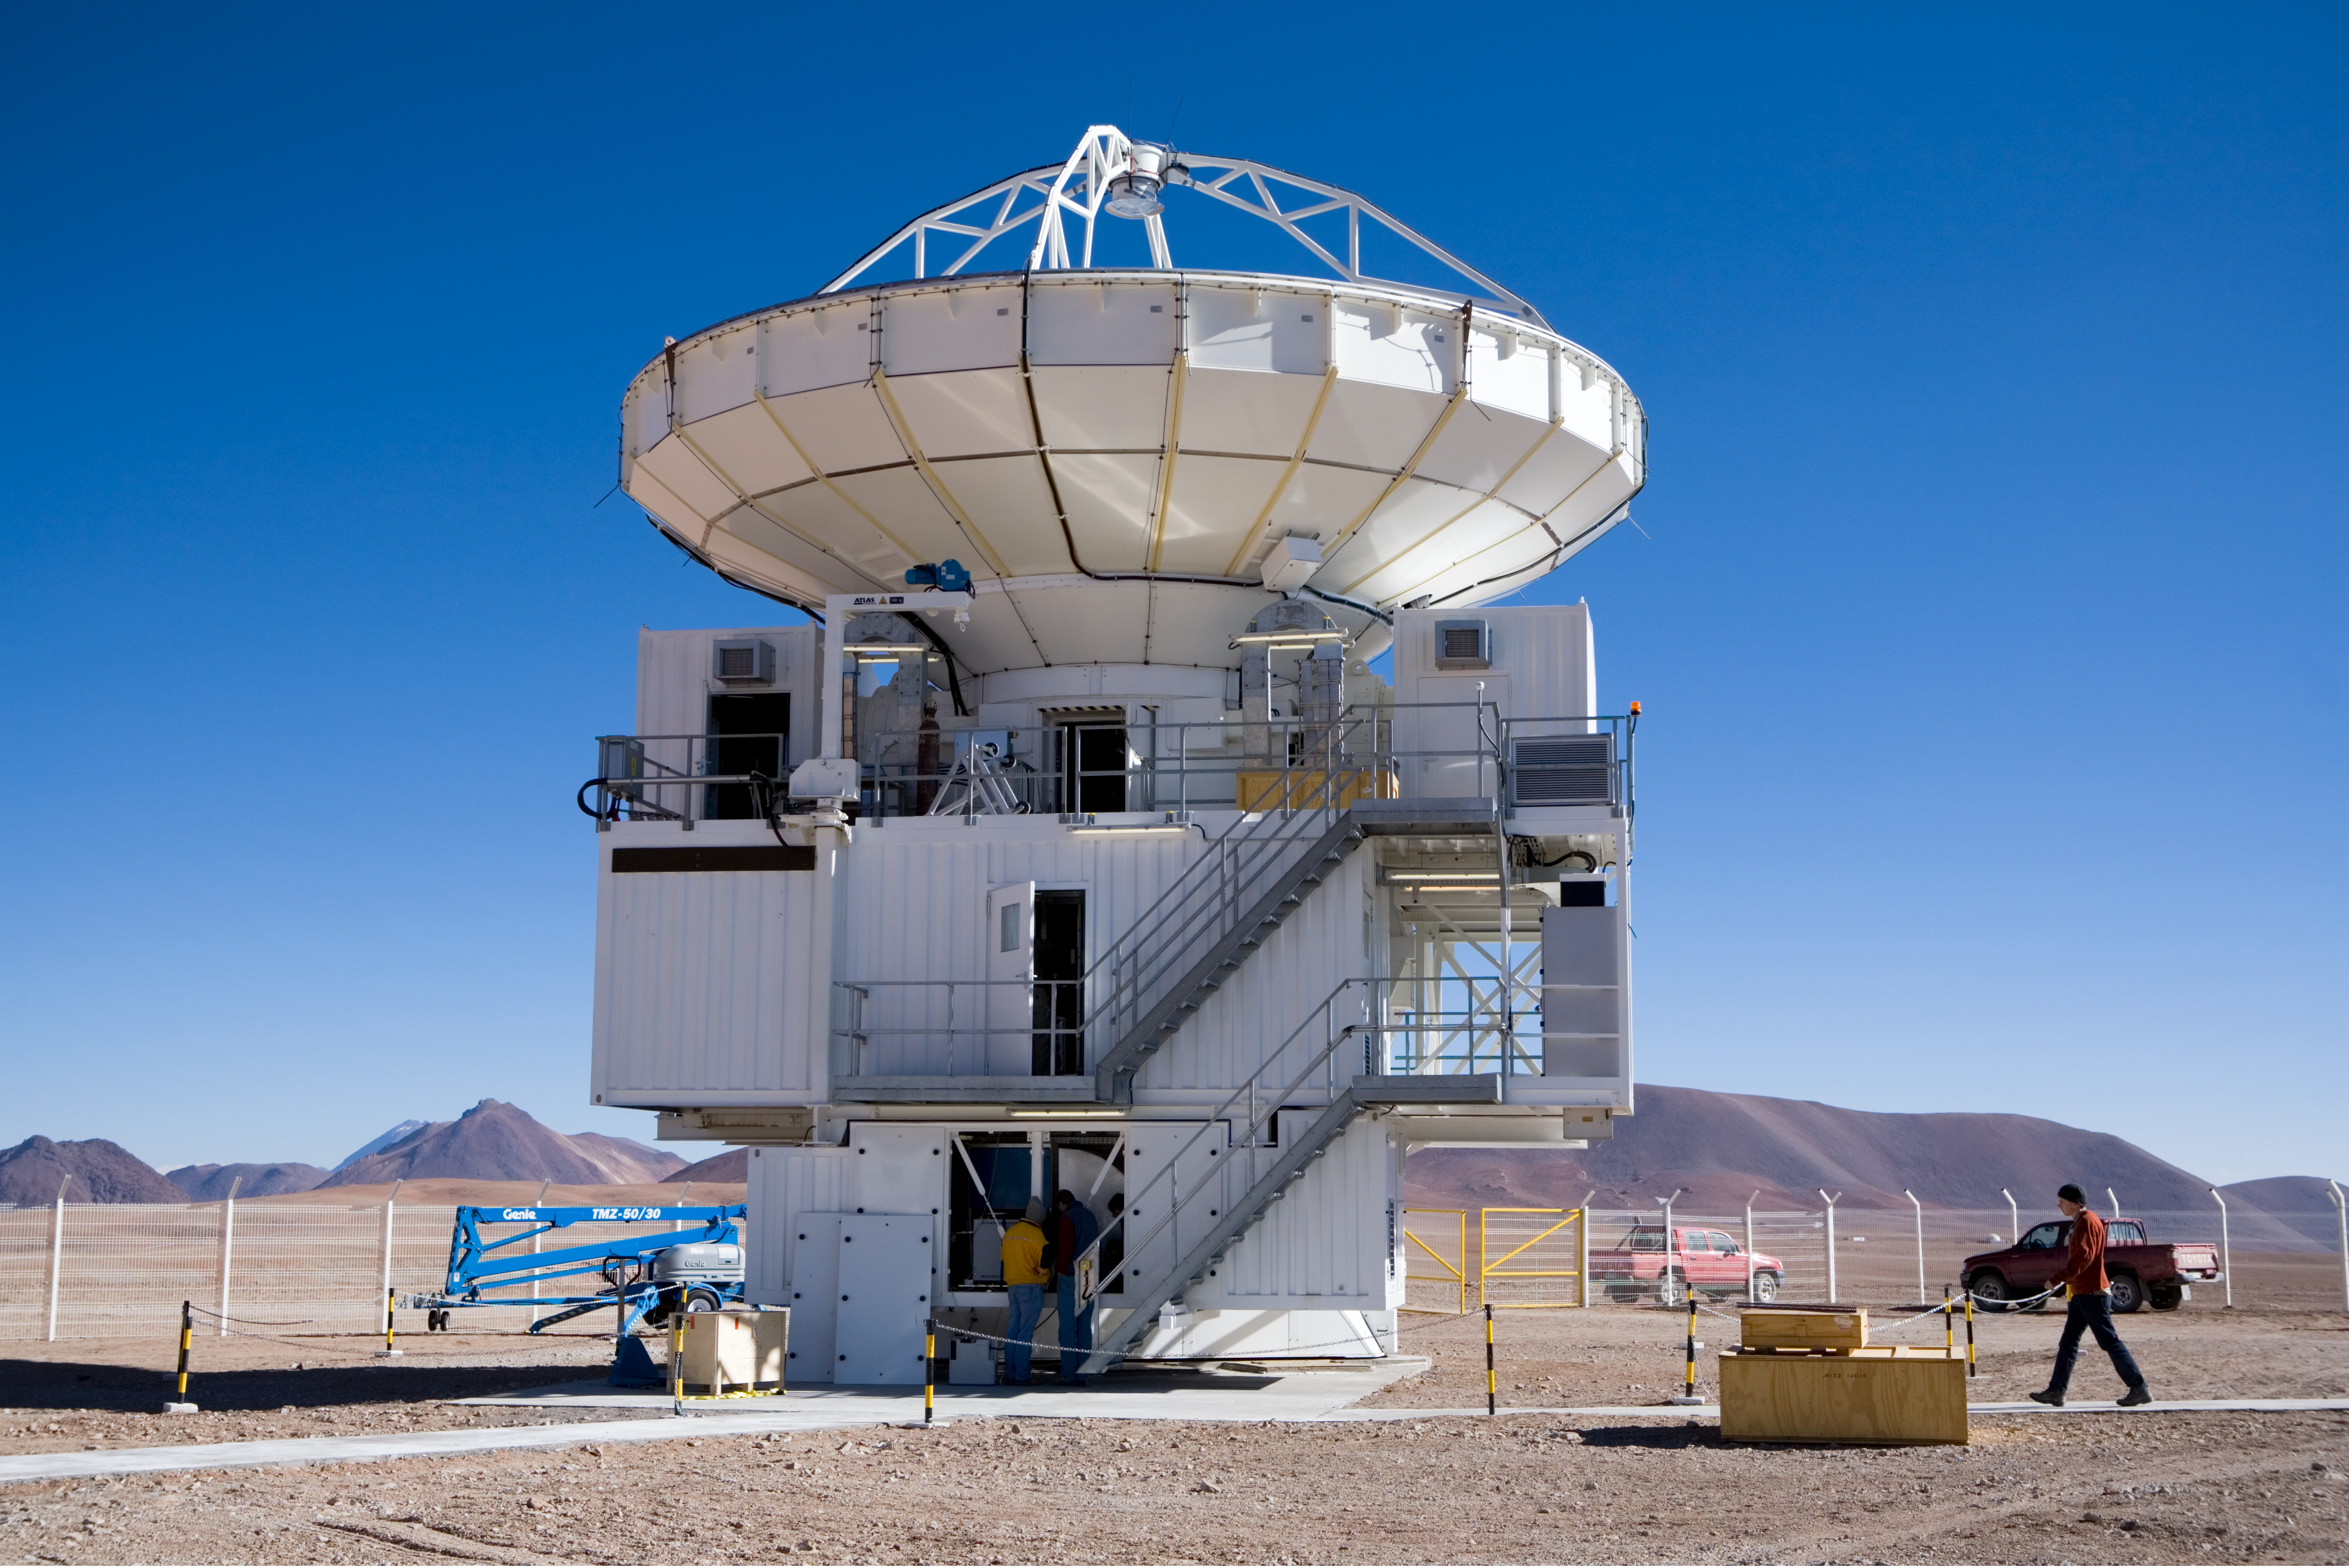

The APEX Telescope

The Atacama Pathfinder Experiment (APEX) 12-m sub-millimetre telescope started delivering scientific results at an amazing pace.

Credit: ESO/H.H.Heyer